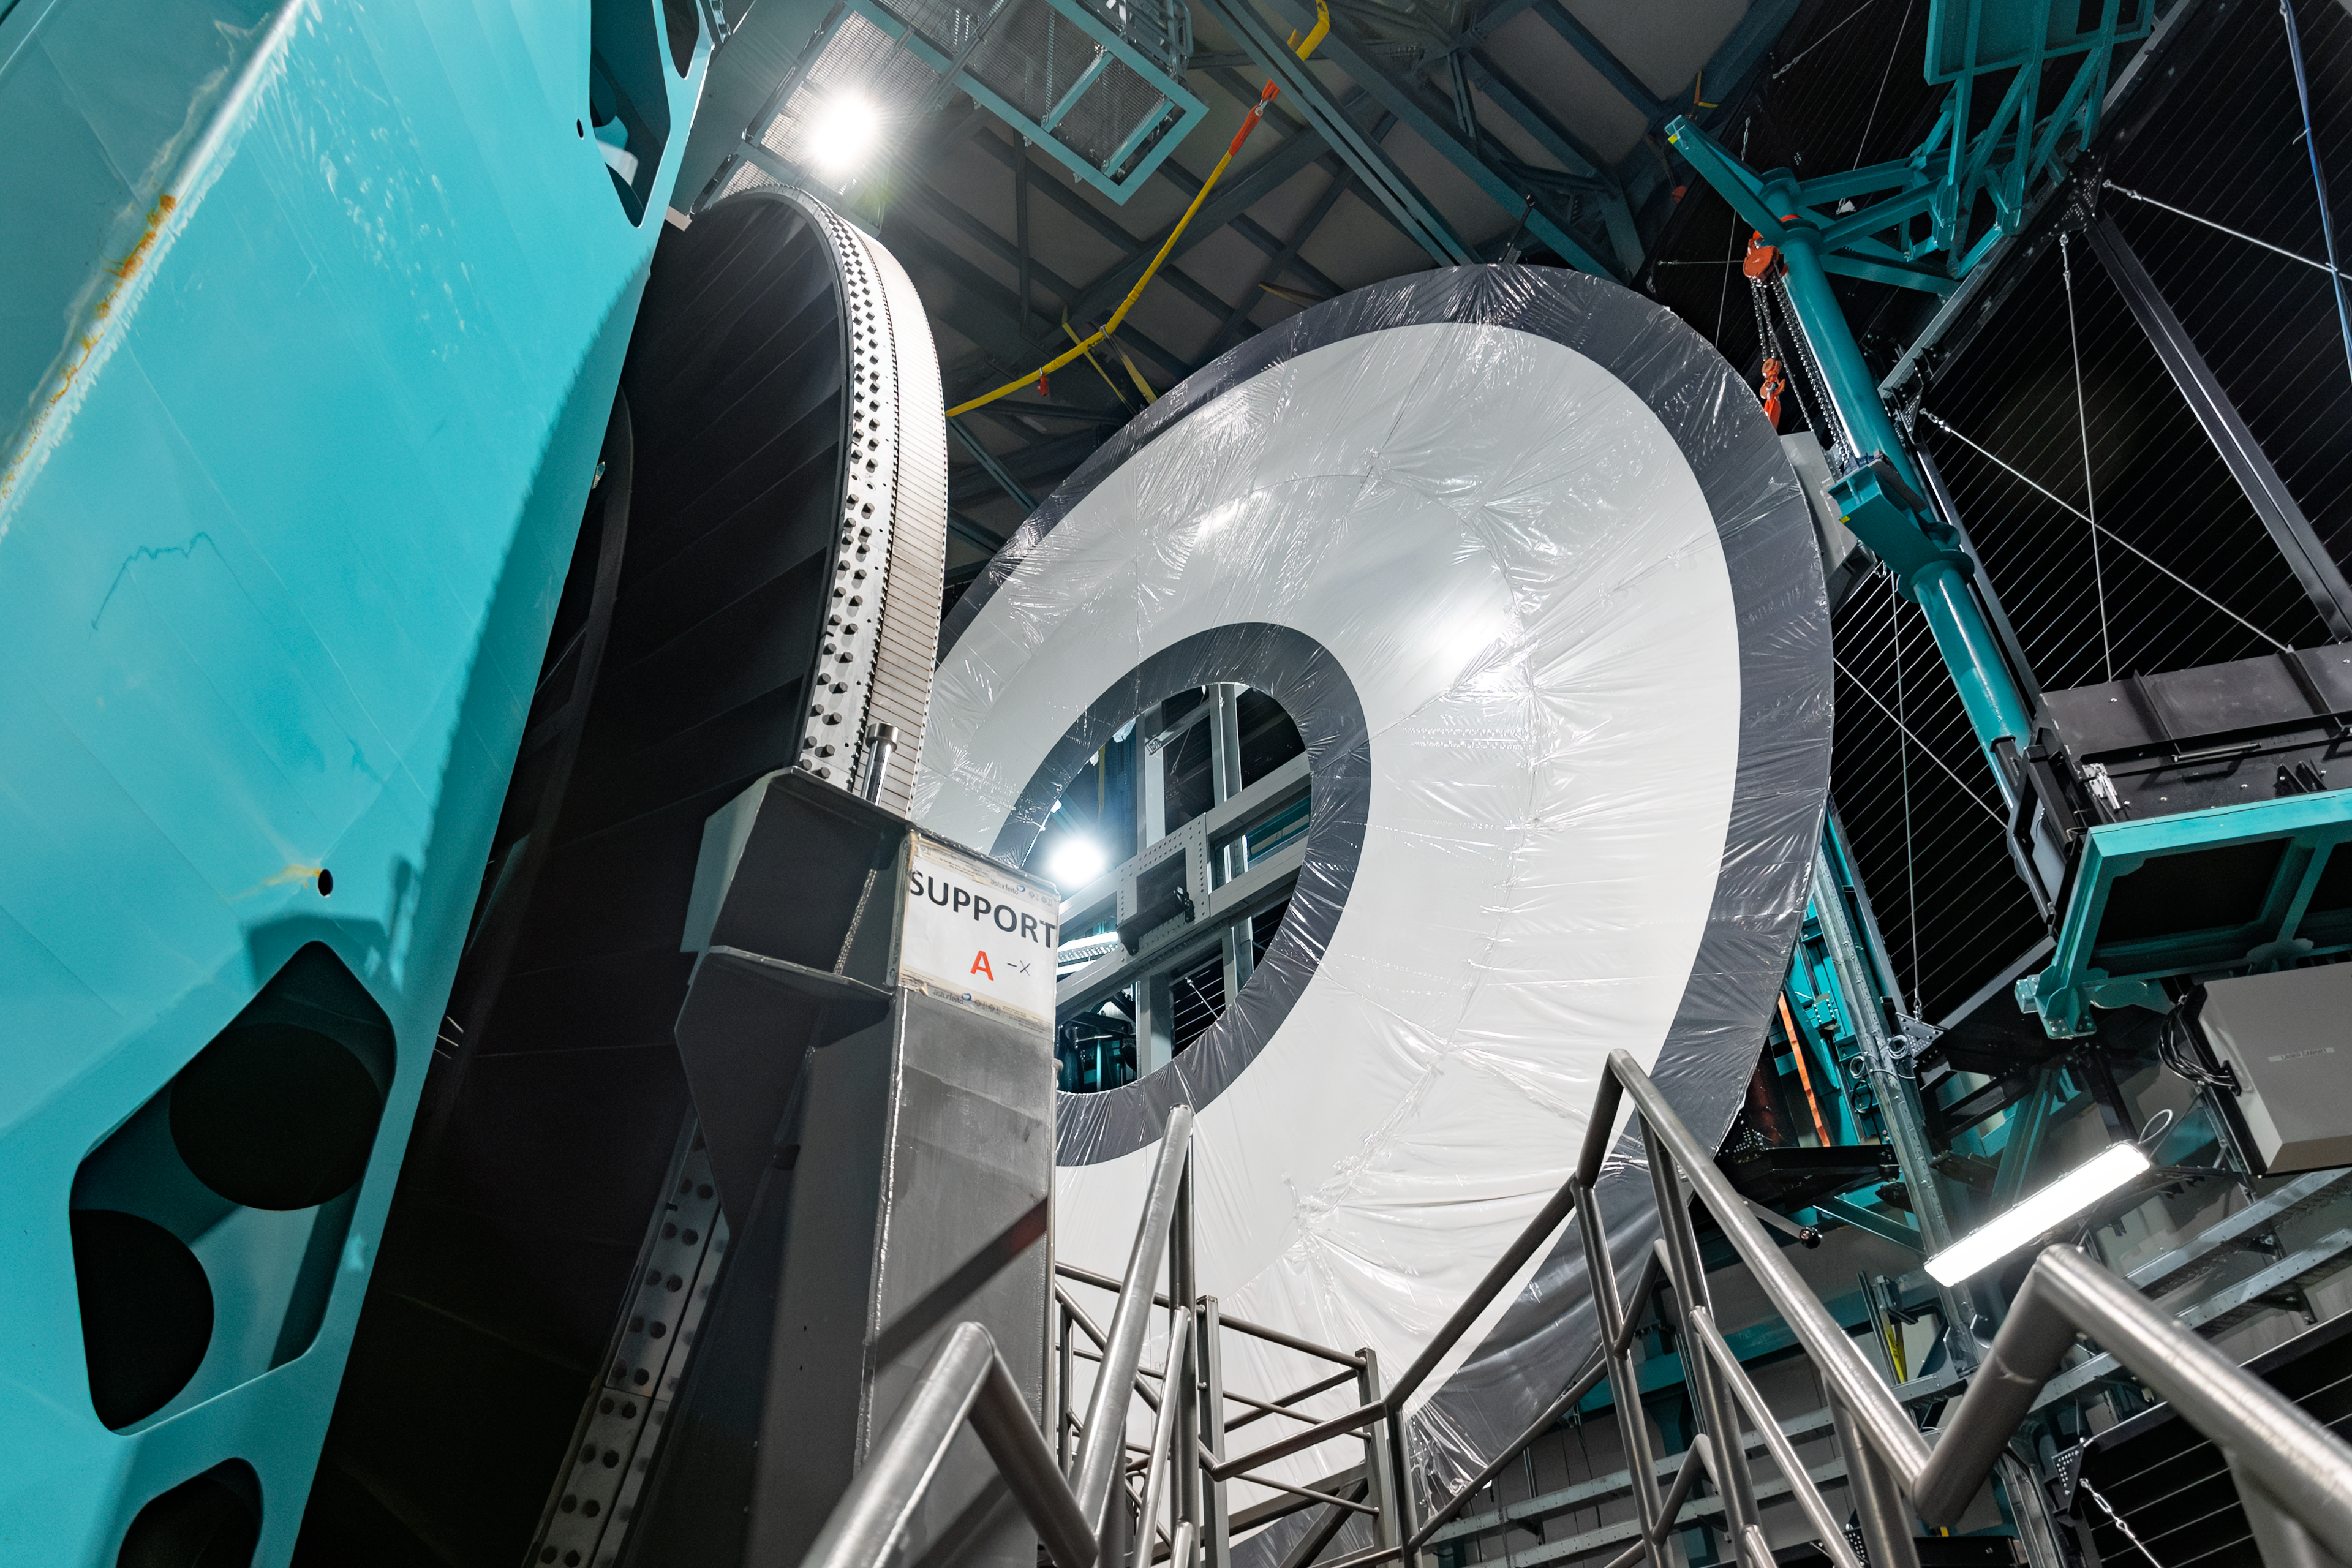

Rubin Observatory Interior

Close-up of the NSF–DOE Vera C. Rubin Observatory interior.

Credit: RubinObs/NOIRLab/SLAC/NSF/DOE/AURA/B. Quint